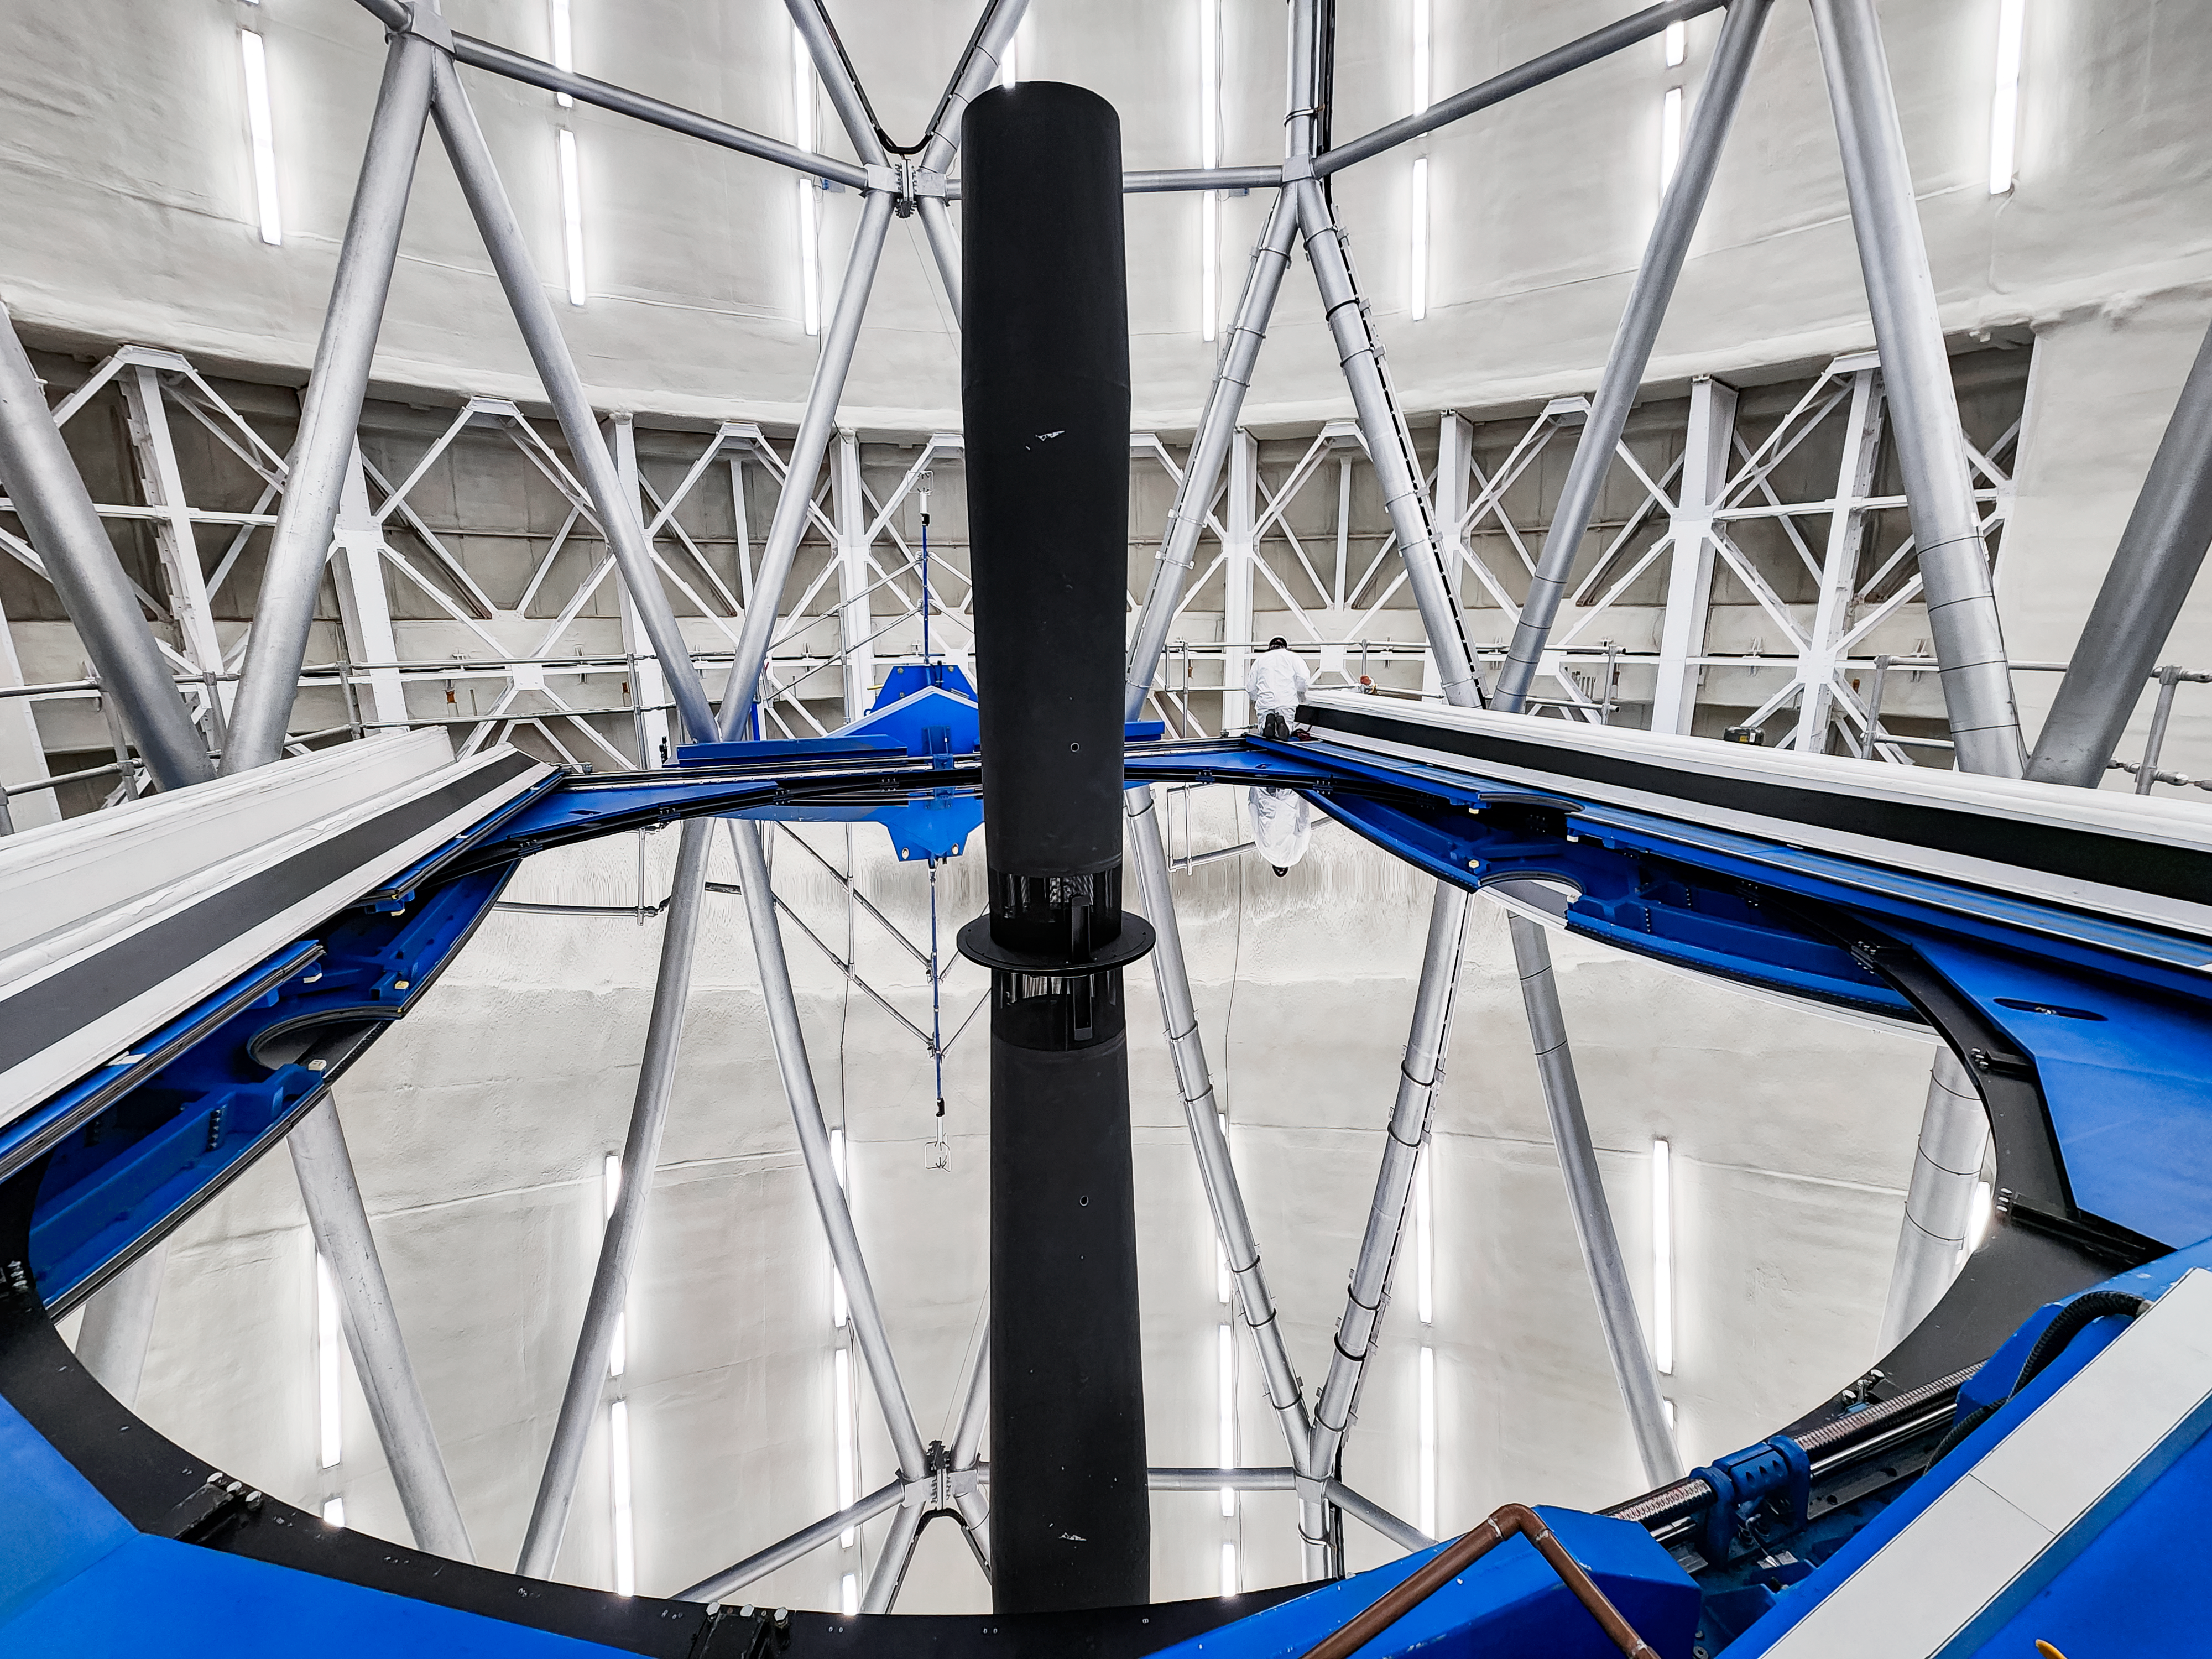

Gemini Primary Mirror Cover Repairs

Gemini North’s primary mirror is exposed while the mirror cover undergoes repairs during the observatory's annual shutdown in October 2025.

Credit: NOIRLab/NSF/AURA